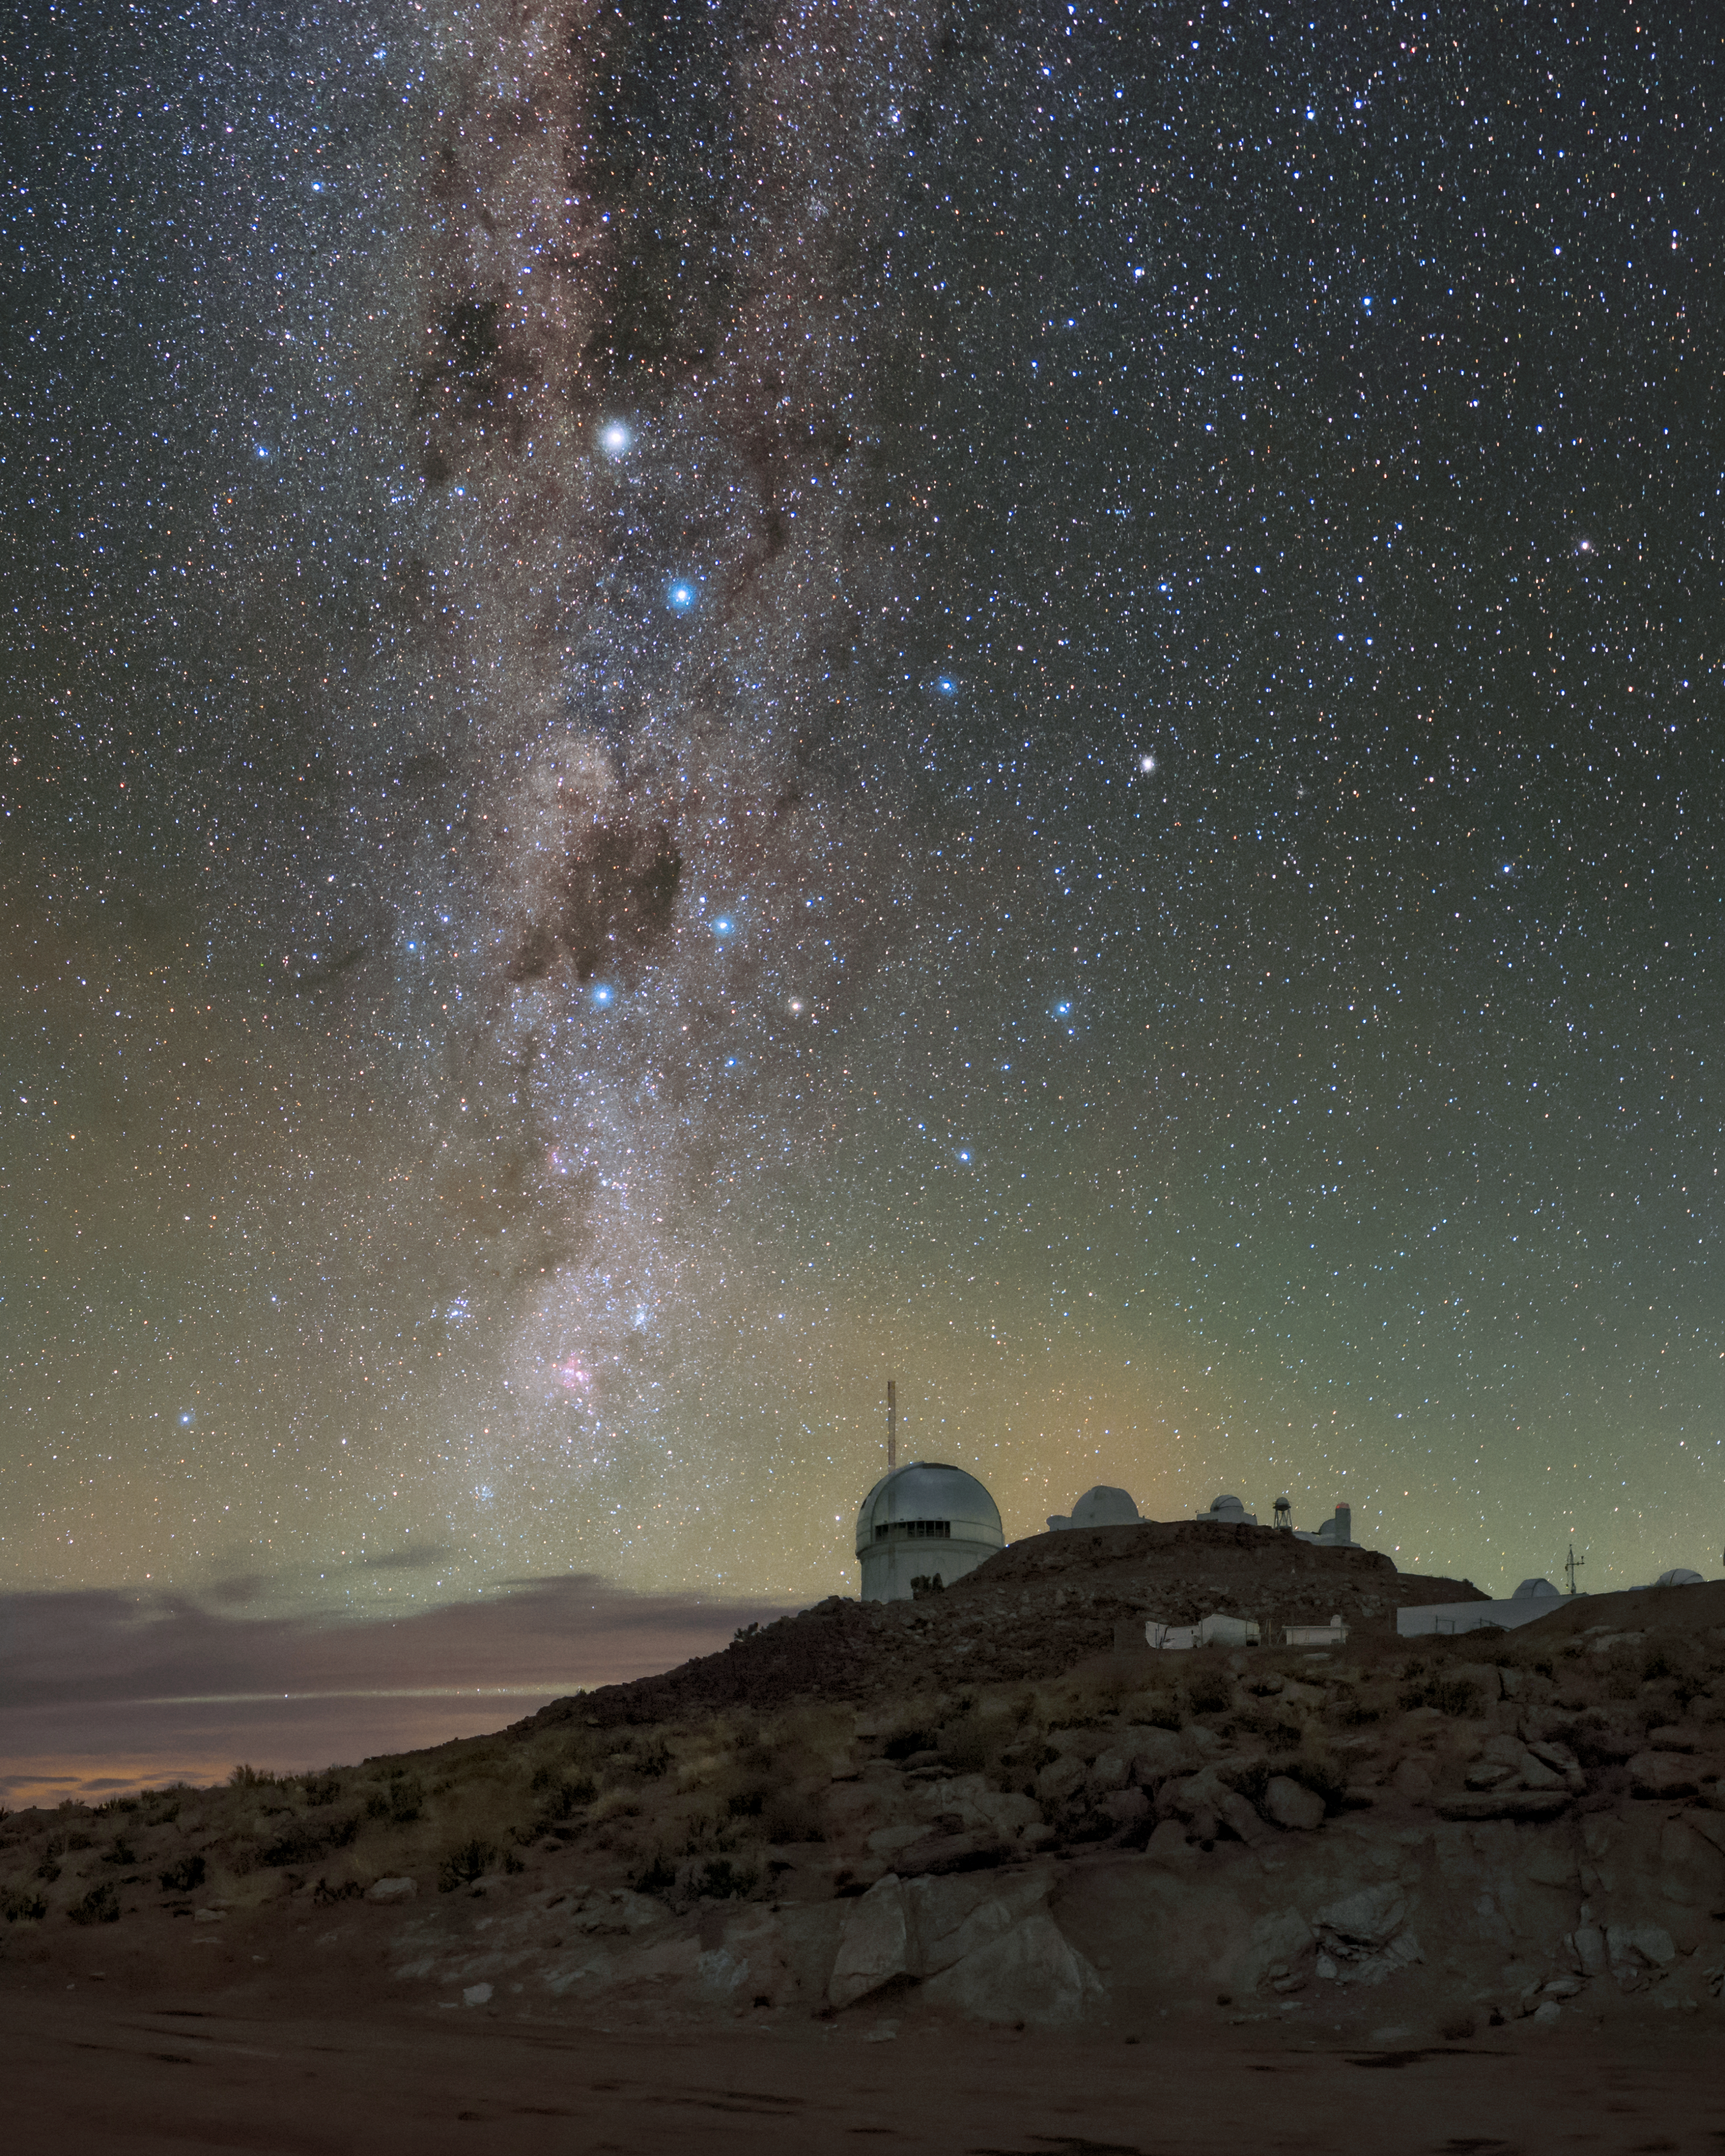

Galactic Waterfall

The Milky Way resembles a waterfall rushing down the colorful night sky above Cerro Tololo Inter-American Observatory (CTIO), a Program of NSF NOIRLab. The green-tinged light on the horizon is airglow, originating from the naturally occurring gases in Earth’s atmosphere. Airglow is present at all latitudes but is incredibly dim at visible wavelengths, making it difficult to spot with the naked eye but vivid and bright with long exposure photography. While the horizon softly glows with light, the skies above the telescopes remain awash with stars.

Credit: CTIO/NOIRLab/NSF/AURA/B. Tafreshi